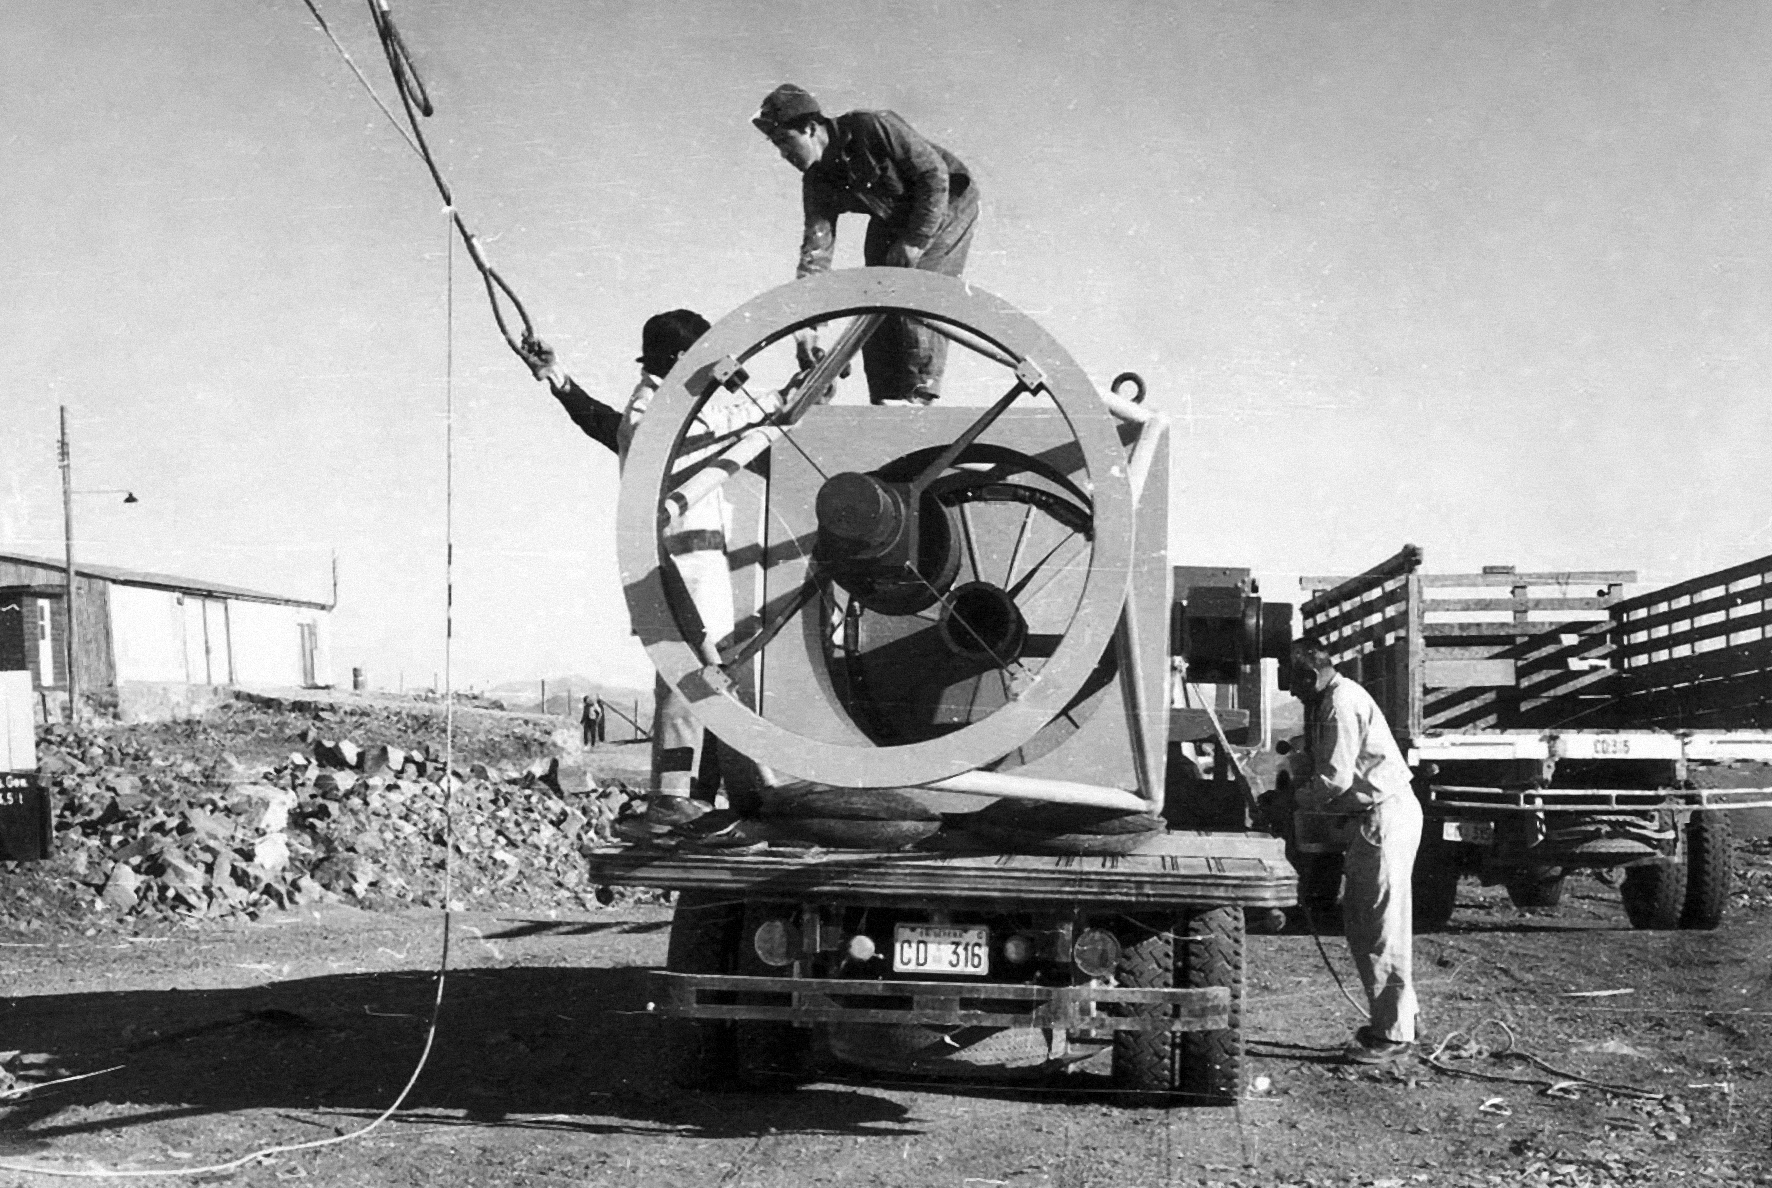

Assembly of the ESO 1-metre telescope

The ESO 1-metre telescope is moved into its permanent home at the new La Silla Observatory in Chile in the late 1960’s. The La Silla Observatory has since become one of the premier ground-based observatories in the world.

Credit: ESO/J.Doornenbal